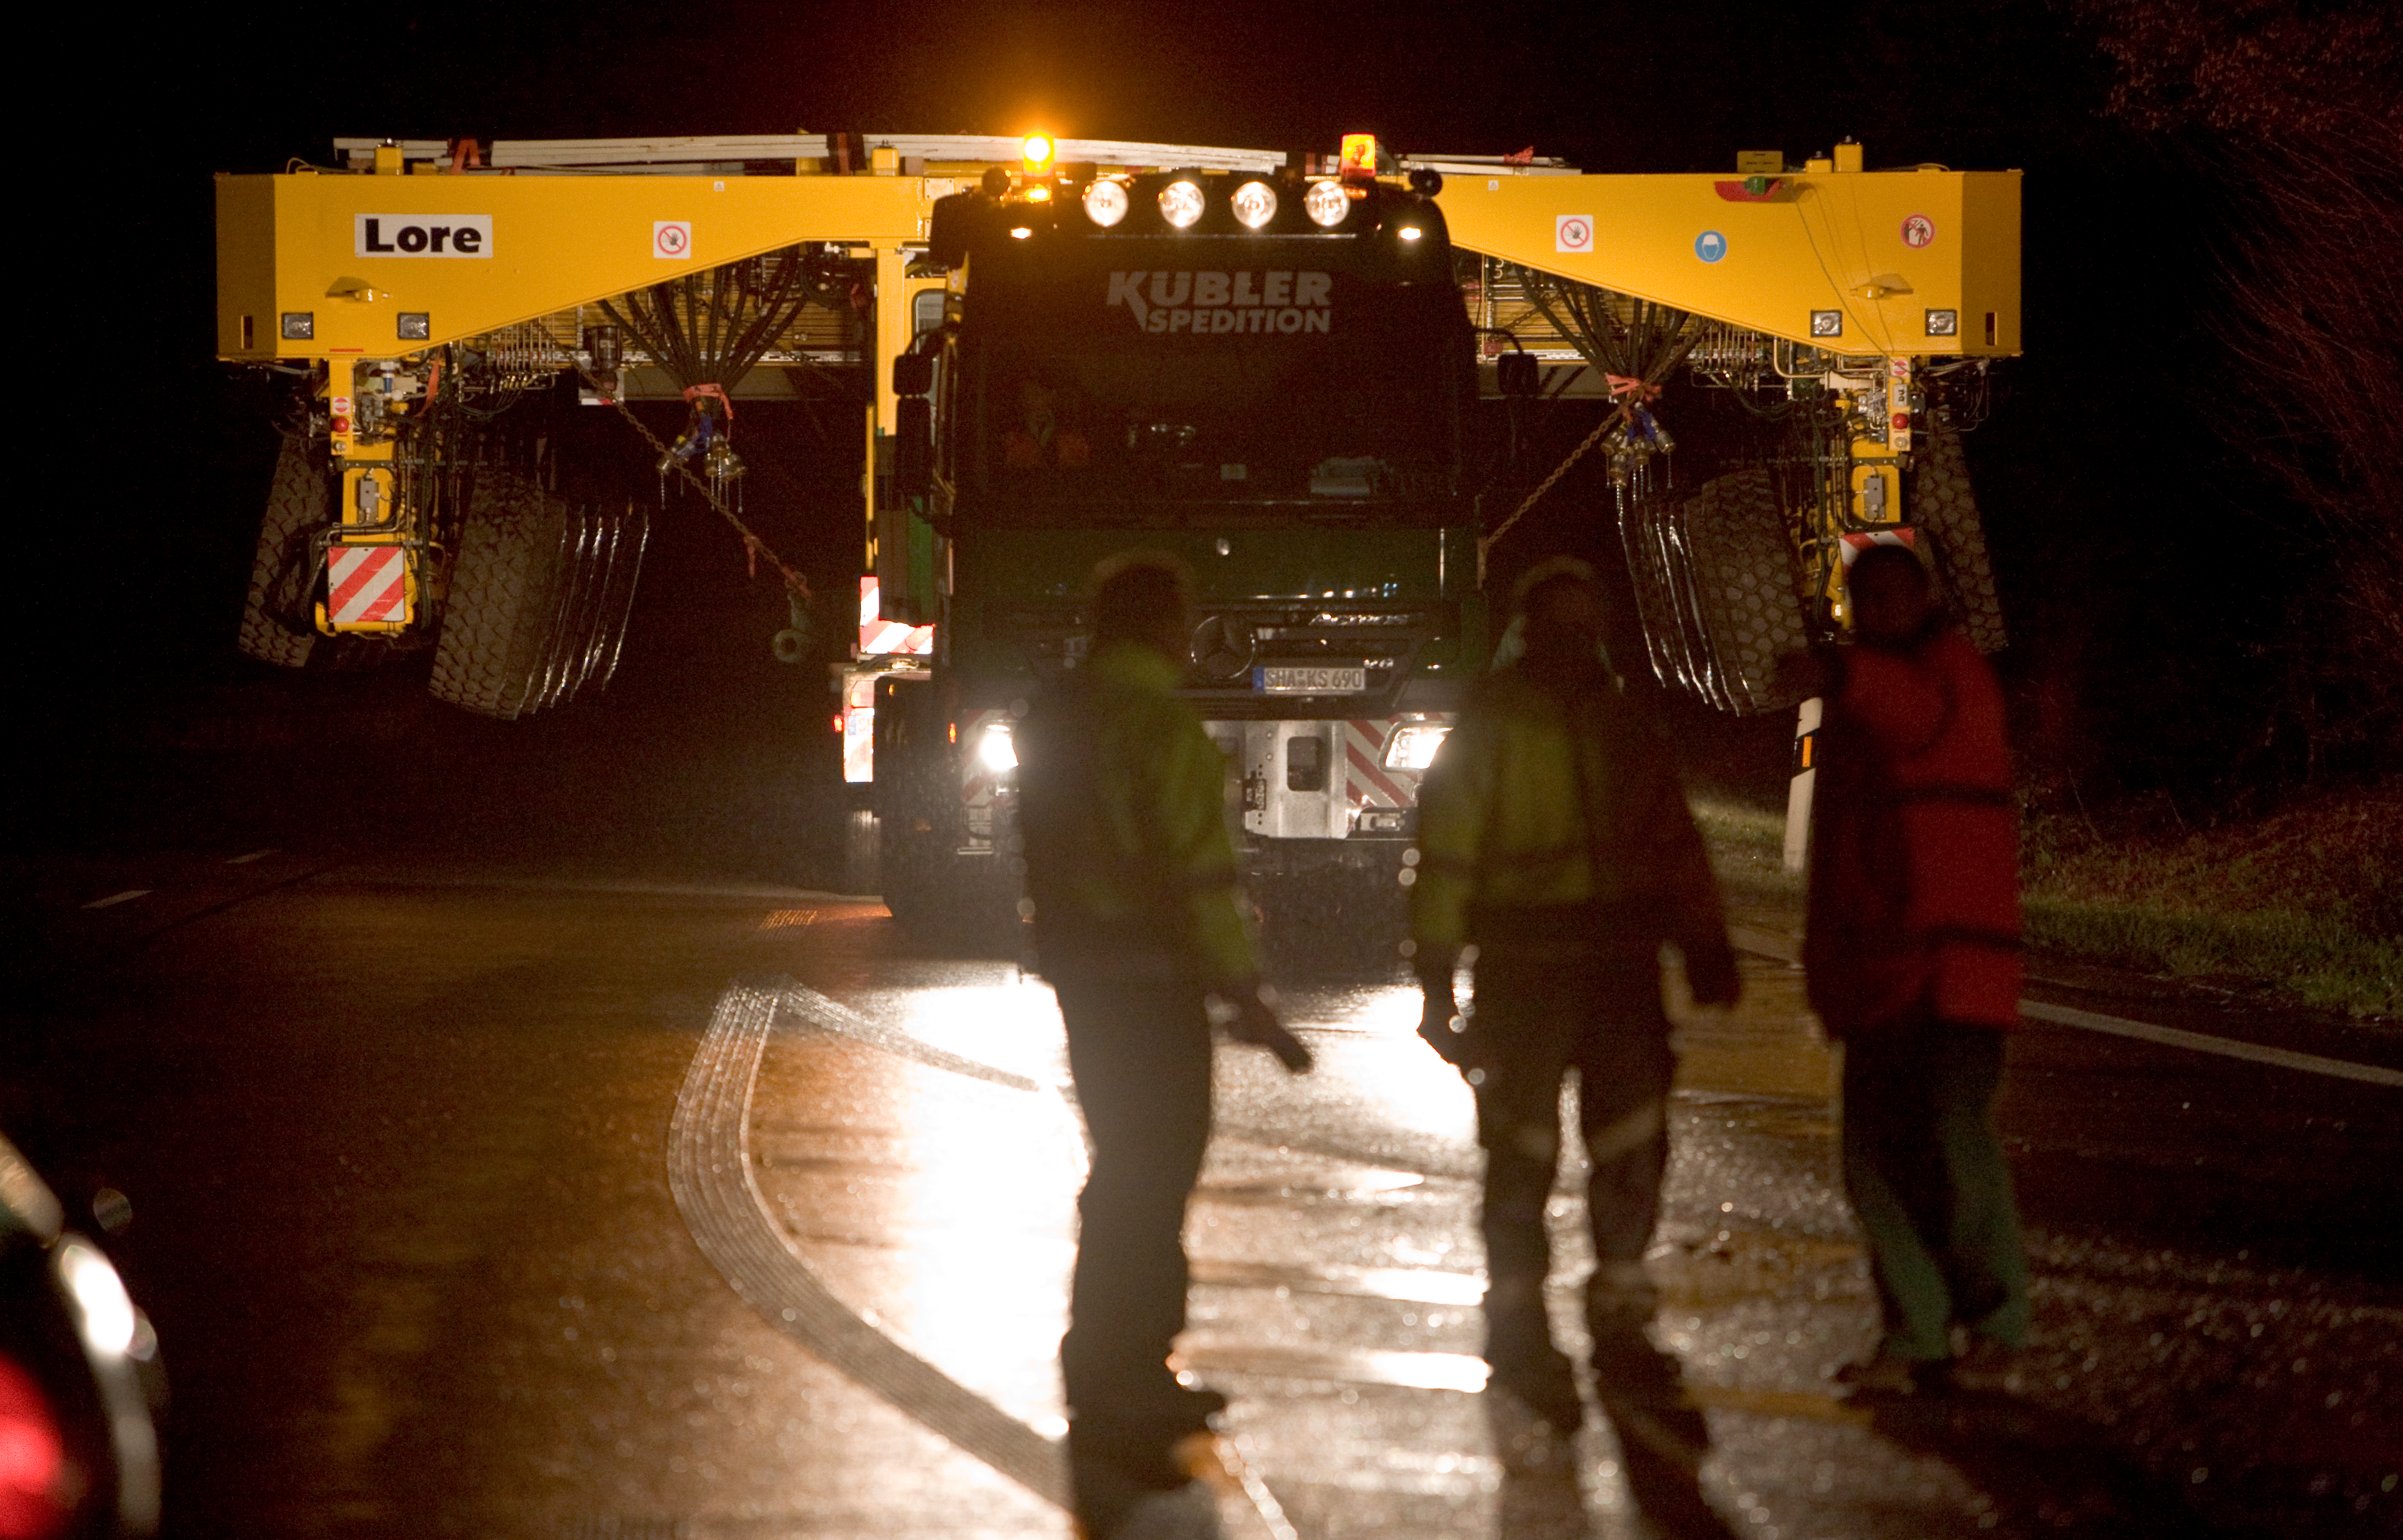

ALMA transporters on the road

The ALMA transporters are transported from the factory to the port of Heillbron in 2007.

Credit: ALMA (ESO/NAOJ/NRAO)